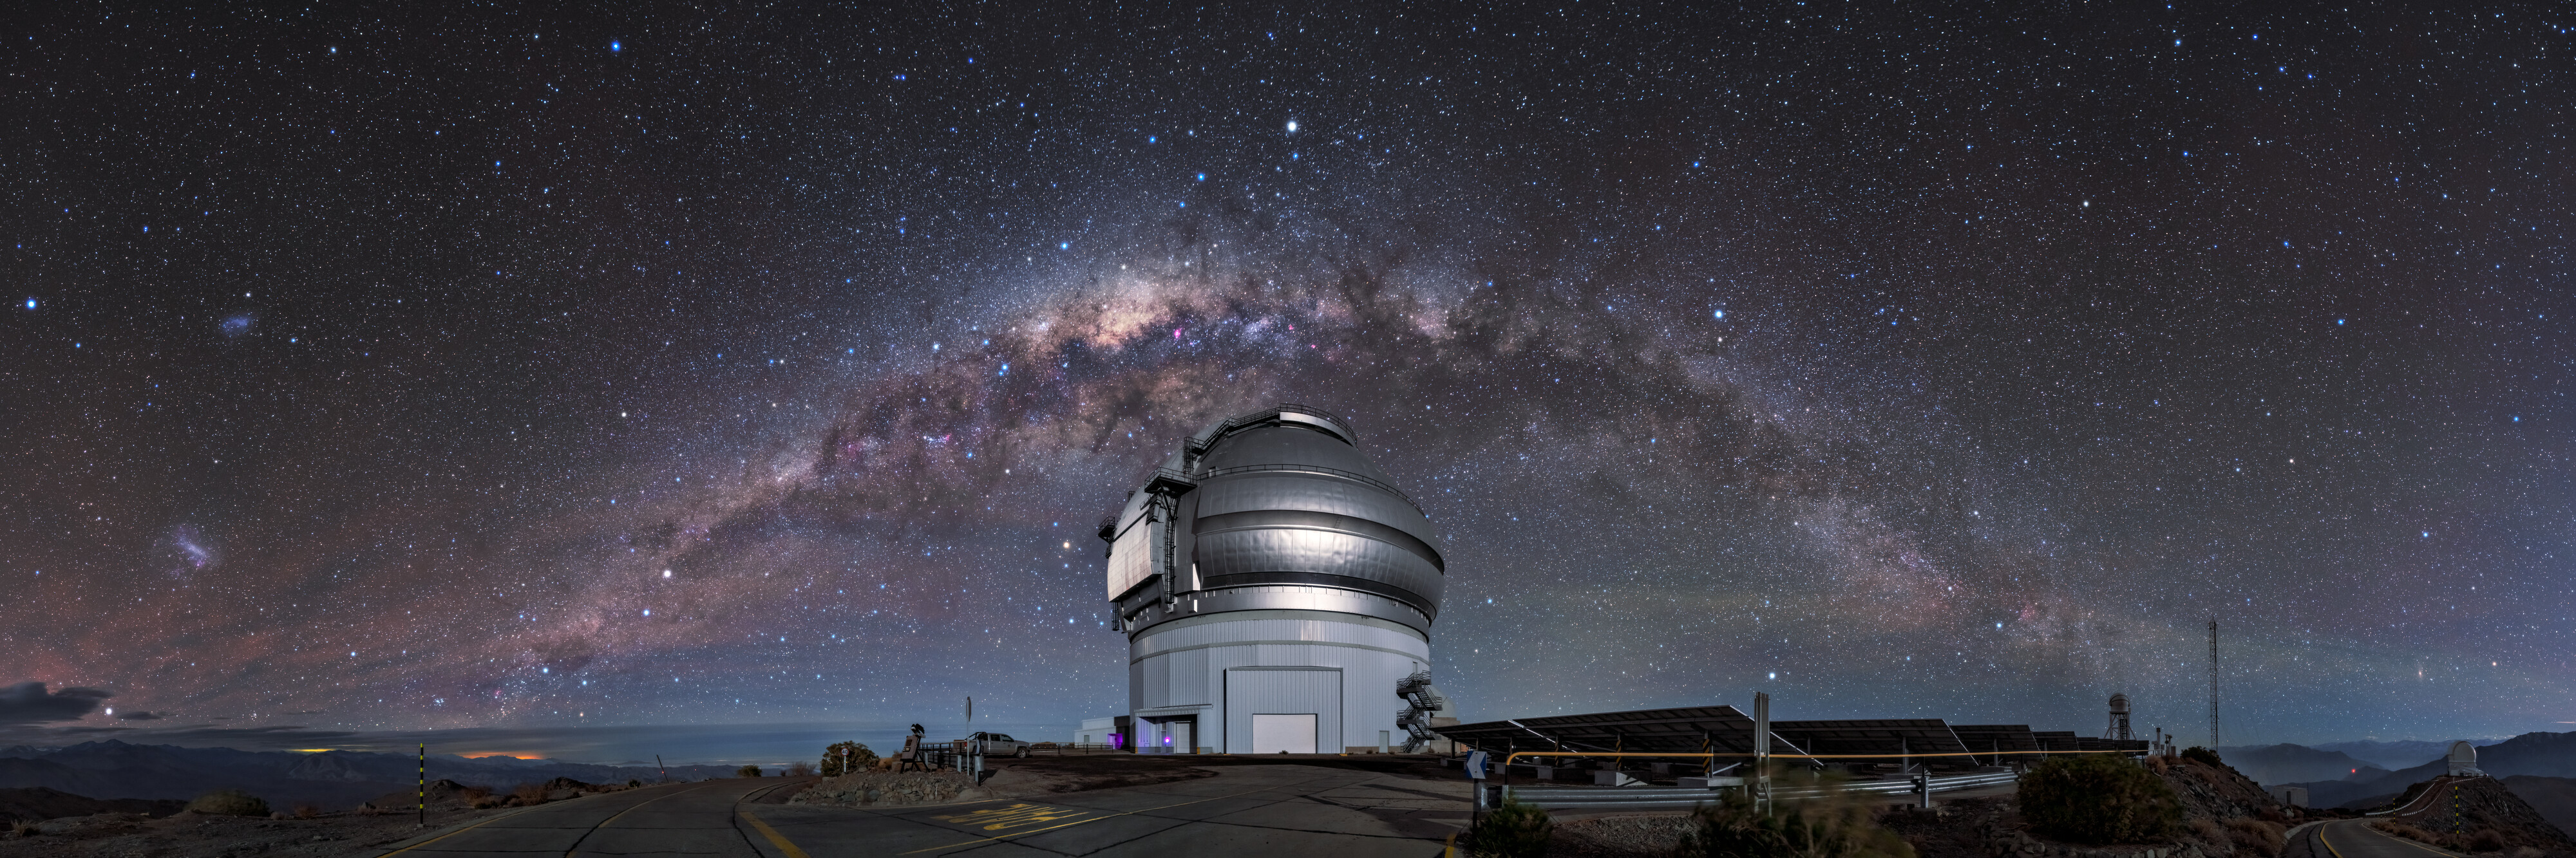

One Half of a Whole

Pictured here is Gemini South, sitting on the summit of Cerro Pachón in Chile. It is the southern member of the pair of 8.1-meter telescopes, which together comprise the international Gemini Observatory, a Program of NSF NOIRLab. Gemini North saw its first light in 1999, and — appropriately for twin telescopes — Gemini South followed quickly behind with its first light in 2000. Since then, the united Gemini twins have provided a wealth of scientific observations. In this image, Gemini South is framed by the spectacular Milky Way, which — thanks to the photographic technique used — appears as a celestial arch, curving across the sky.

Credit: International Gemini Observatory/NOIRLab/NSF/AURA/Kwon O Chul